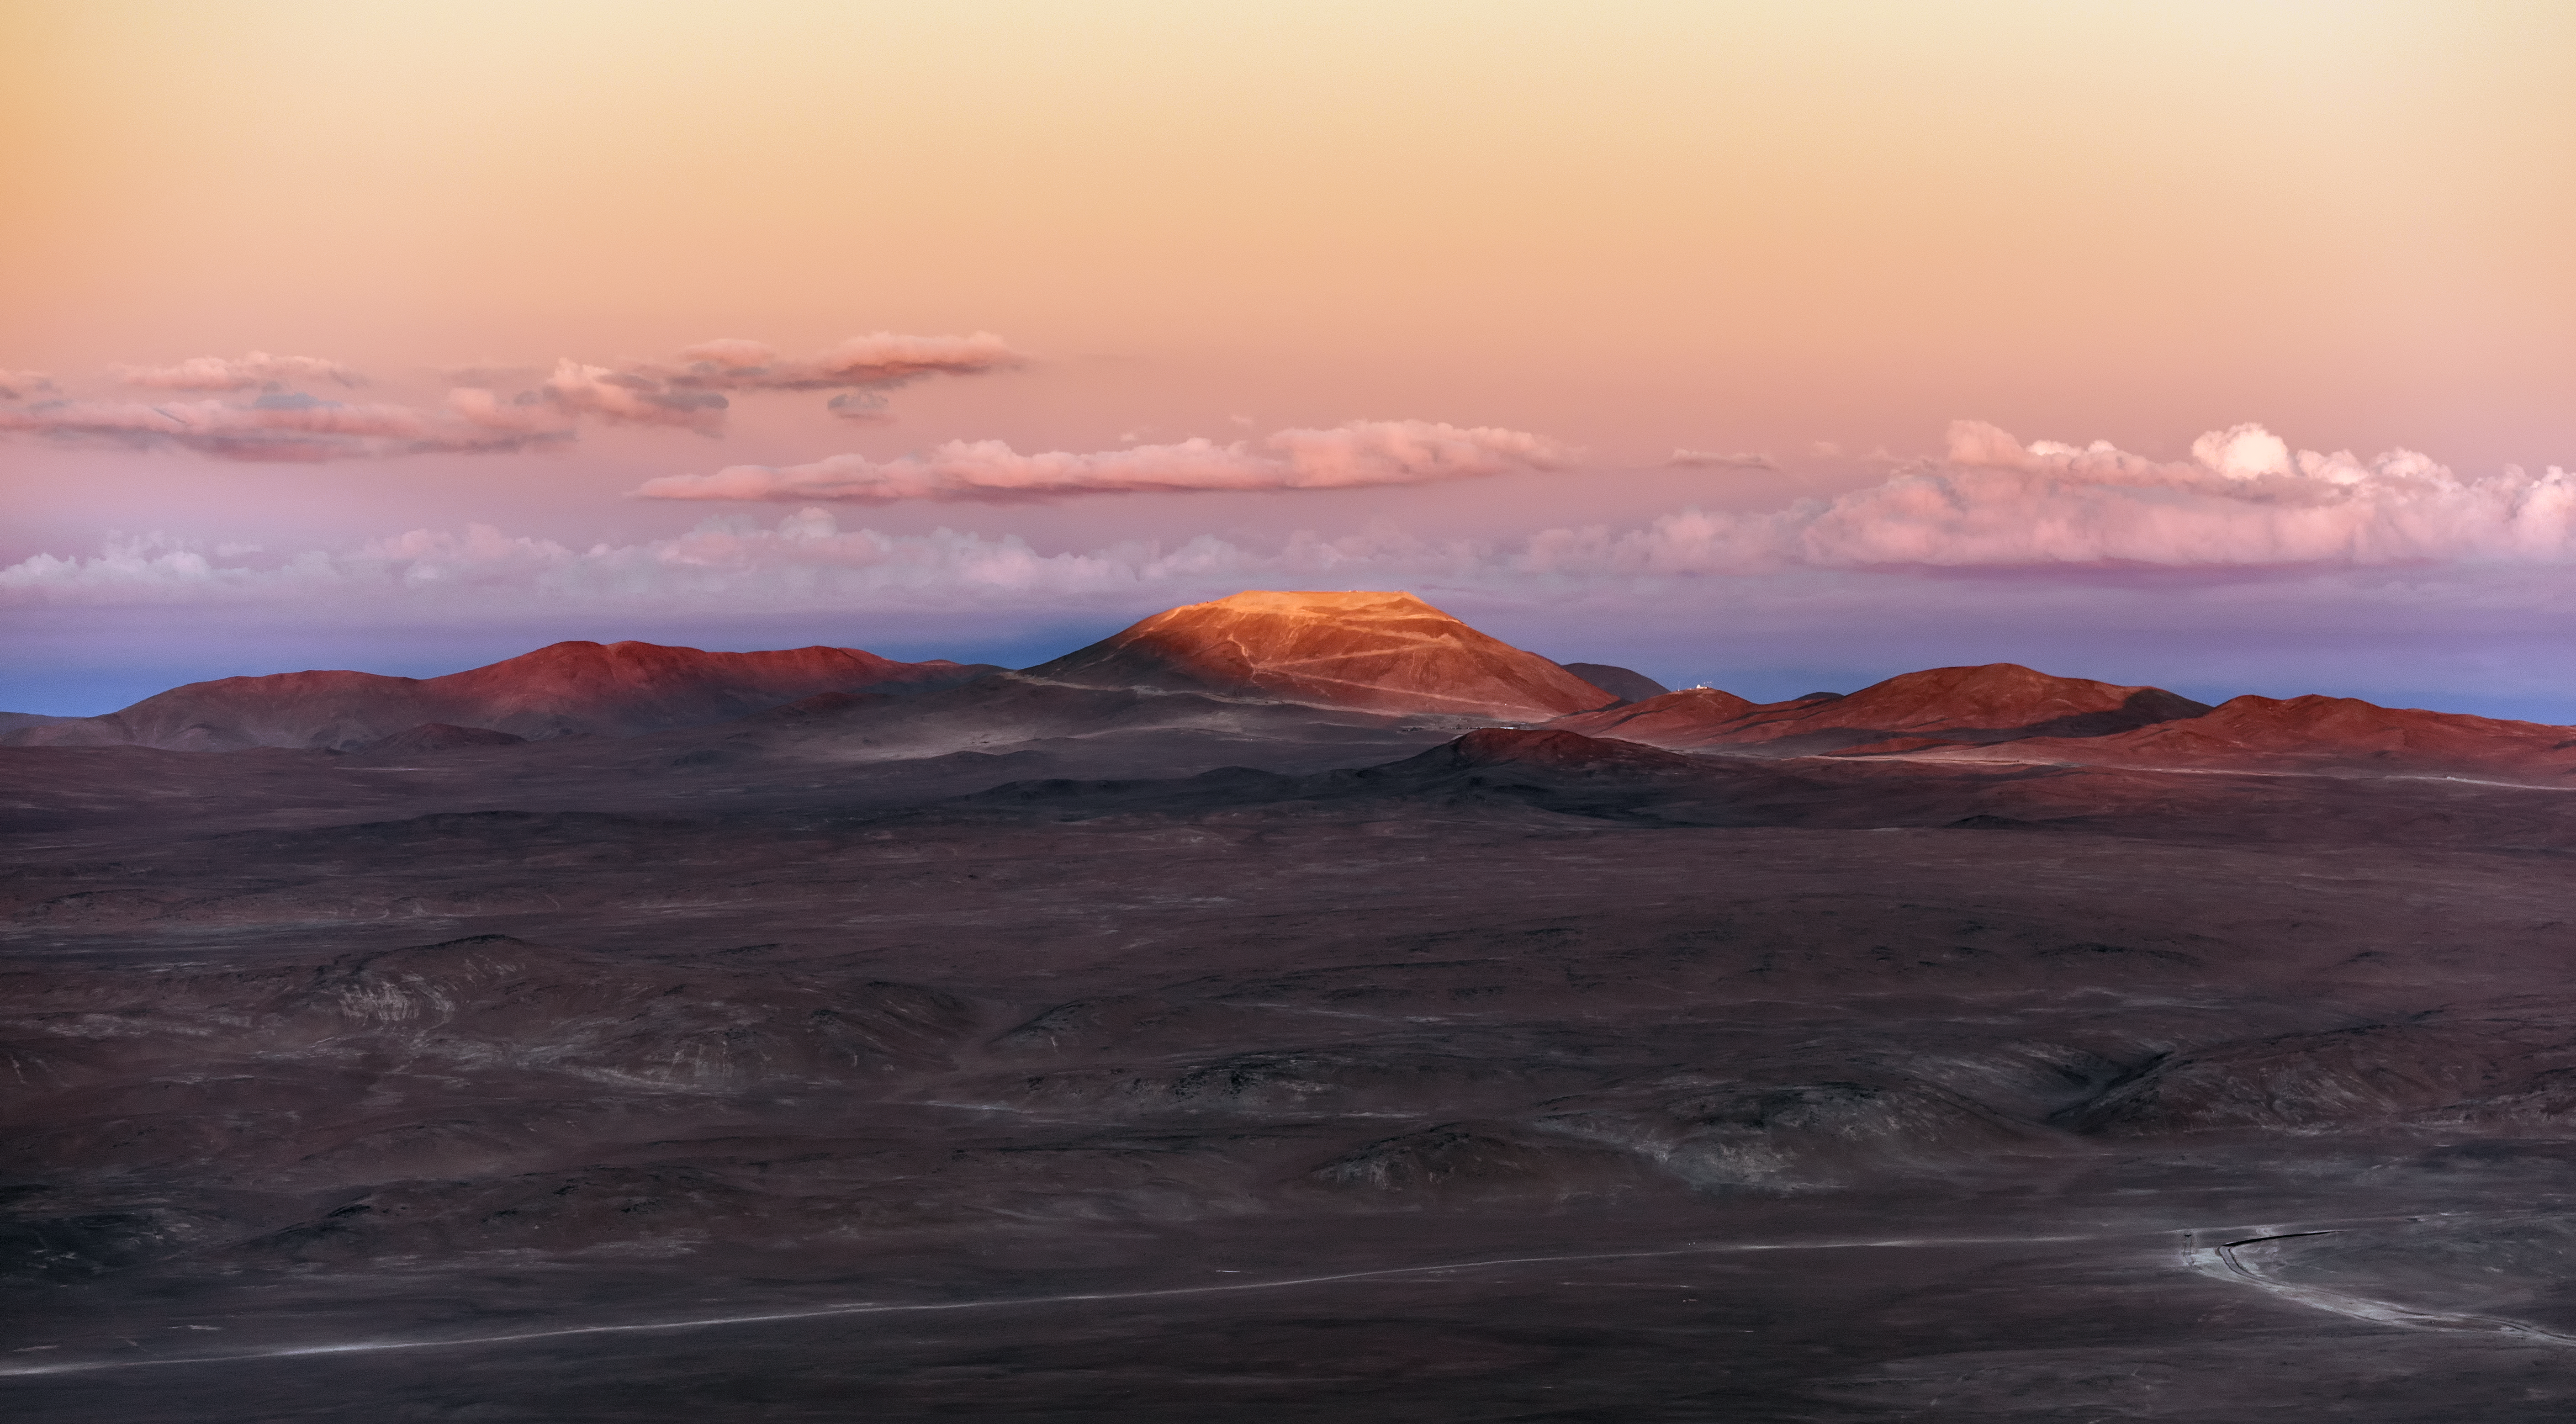

Ashen Armazones at sunset

An ashen pink and brown panorama of the Atacama, taken facing inland from the Pacific Ocean. The stately peak of Cerro Armazones, its mountainside etched with the acute turns of an access road, is one of the few points to cling to the fading sunlight.

Credit: ESO/G. Brammer